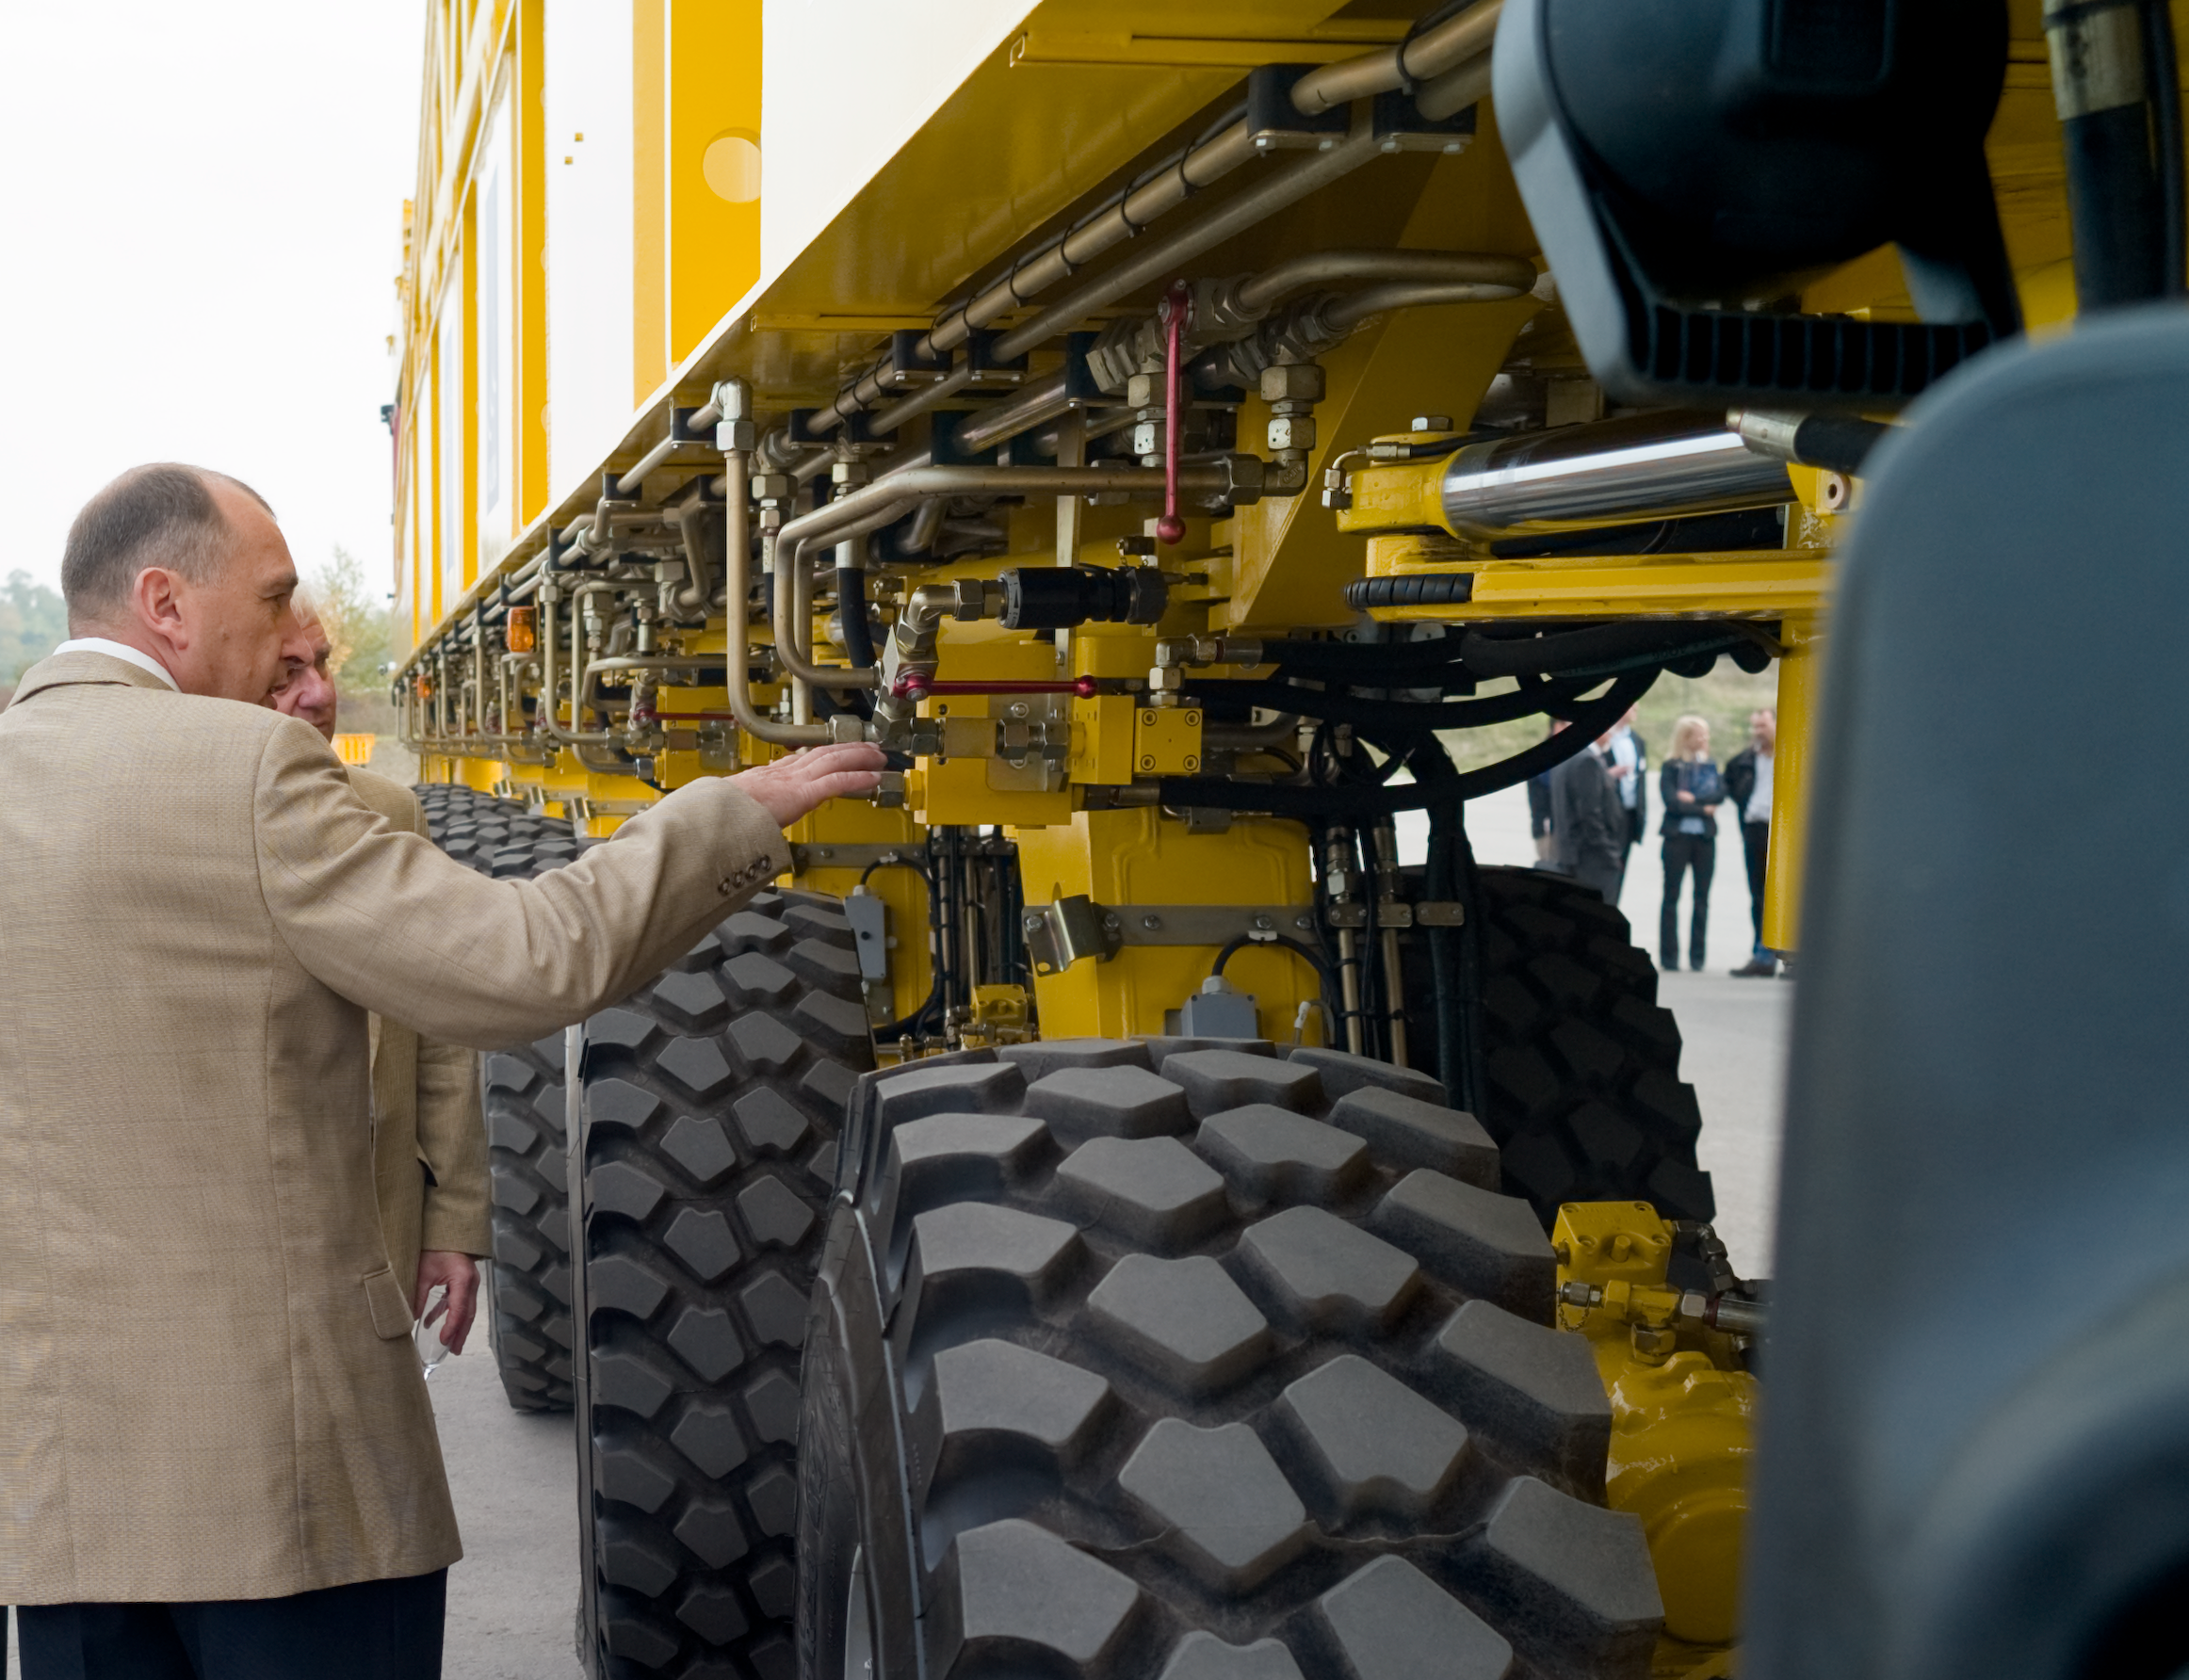

ALMA transporter damping system

The ALMA antennae will be moved between their possible location in the array, and from and to the maintenance station using the gigantic transporters. One issue, however, is that the unpaved roads tend to develop a "washboard" surface. When driving on these roads, the transporter would submit the antenna to dangerous vibration. The transporters have therefore been fitted with a special damping system: each of the 14 wheel is now equipped with an actively controlled damper that will avoid any dangerous resonance. Image taken October 2007.

Credit: ALMA (ESO/NAOJ/NRAO)